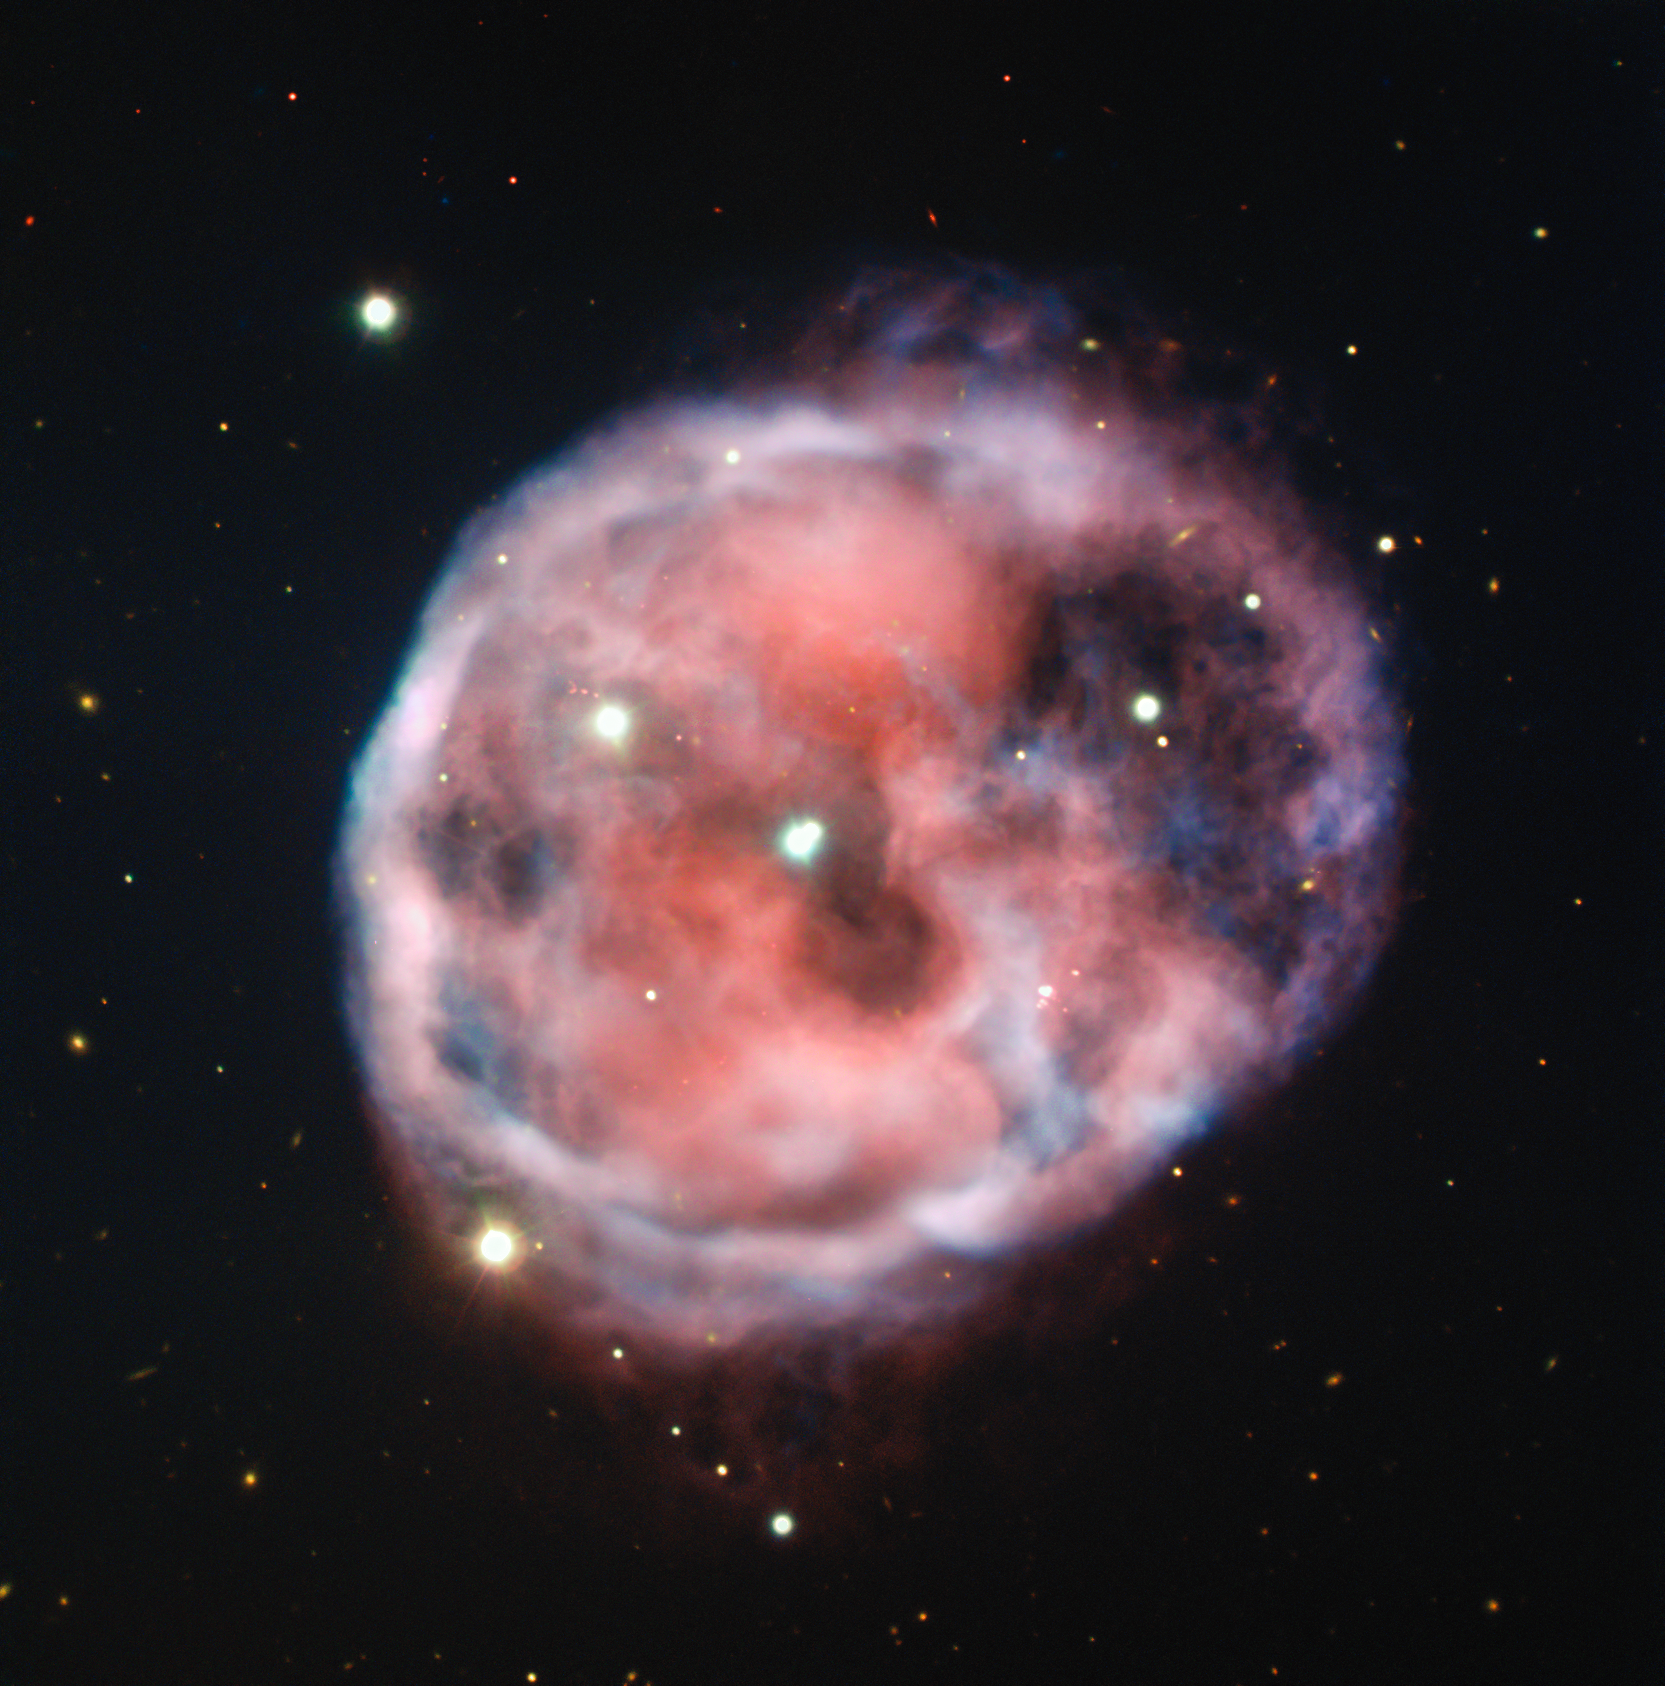

New ESO’s VLT image of the Skull Nebula

Captured in astounding detail by ESO’s Very Large Telescope (VLT), the eerie Skull Nebula is showcased in this new image in beautiful pink and red tones. This planetary nebula, also known as NGC 246, is the first known to be associated with a pair of closely bound stars orbited by a third outer star.

Credit: ESO